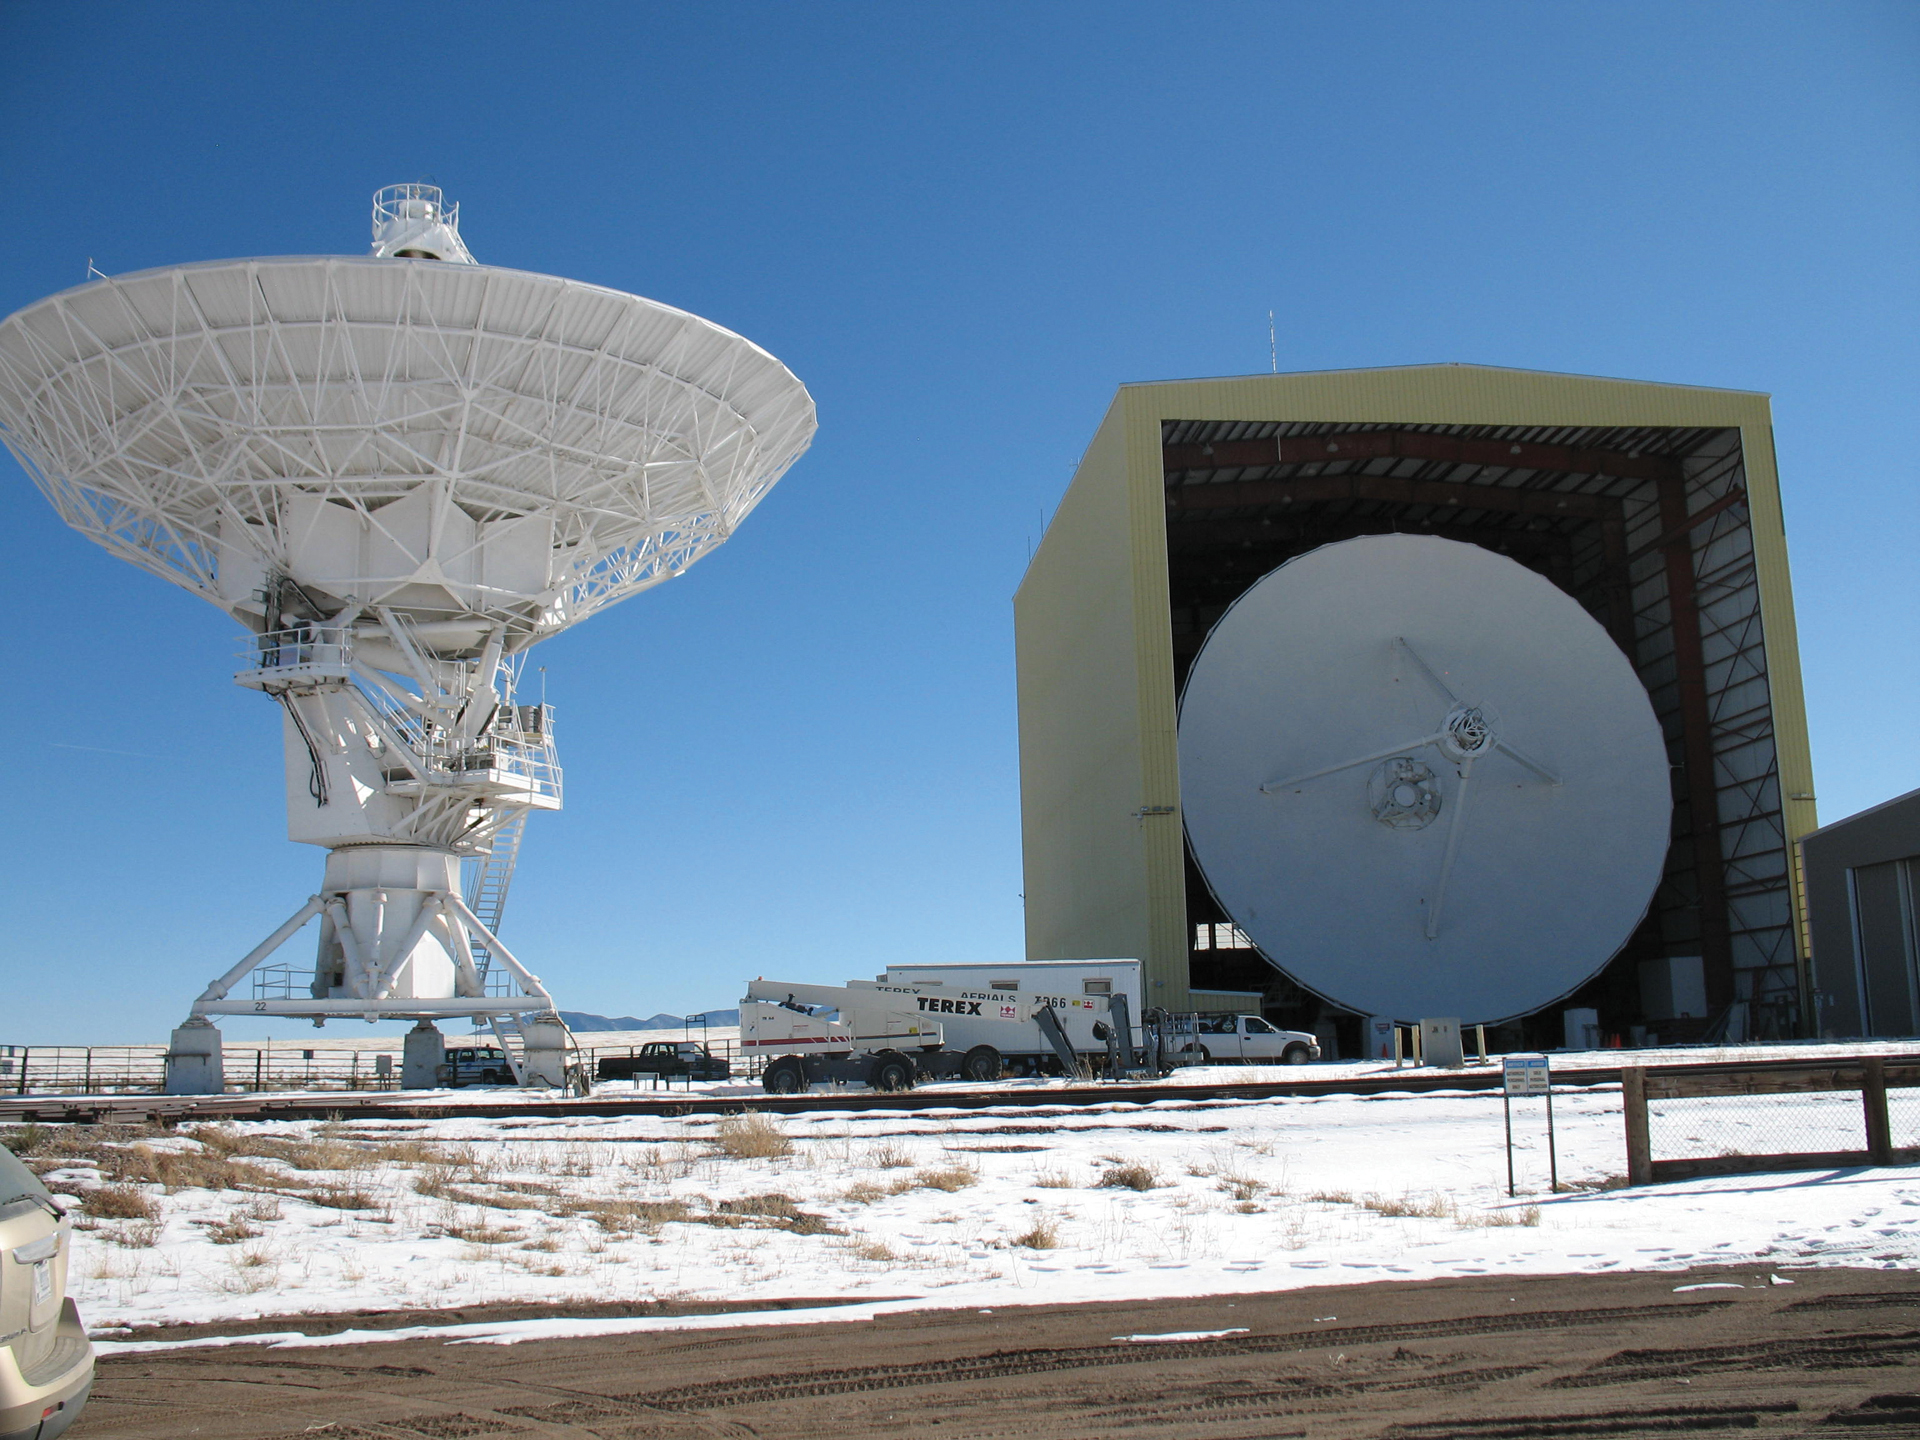

VLA Dish Dipped in the Barn

A rare view of a dipped 25-meter dish antenna of the Very Large Array undergoing maintenance inside the Antenna Assembly Building, also called the Barn. The VLA has 28 of these giant antennas, but only needs 27 for the array. Having a spare means maintenance can happen year-round without a loss of astronomy time.

Credit: J. Stanley, NRAO/AUI/NSF